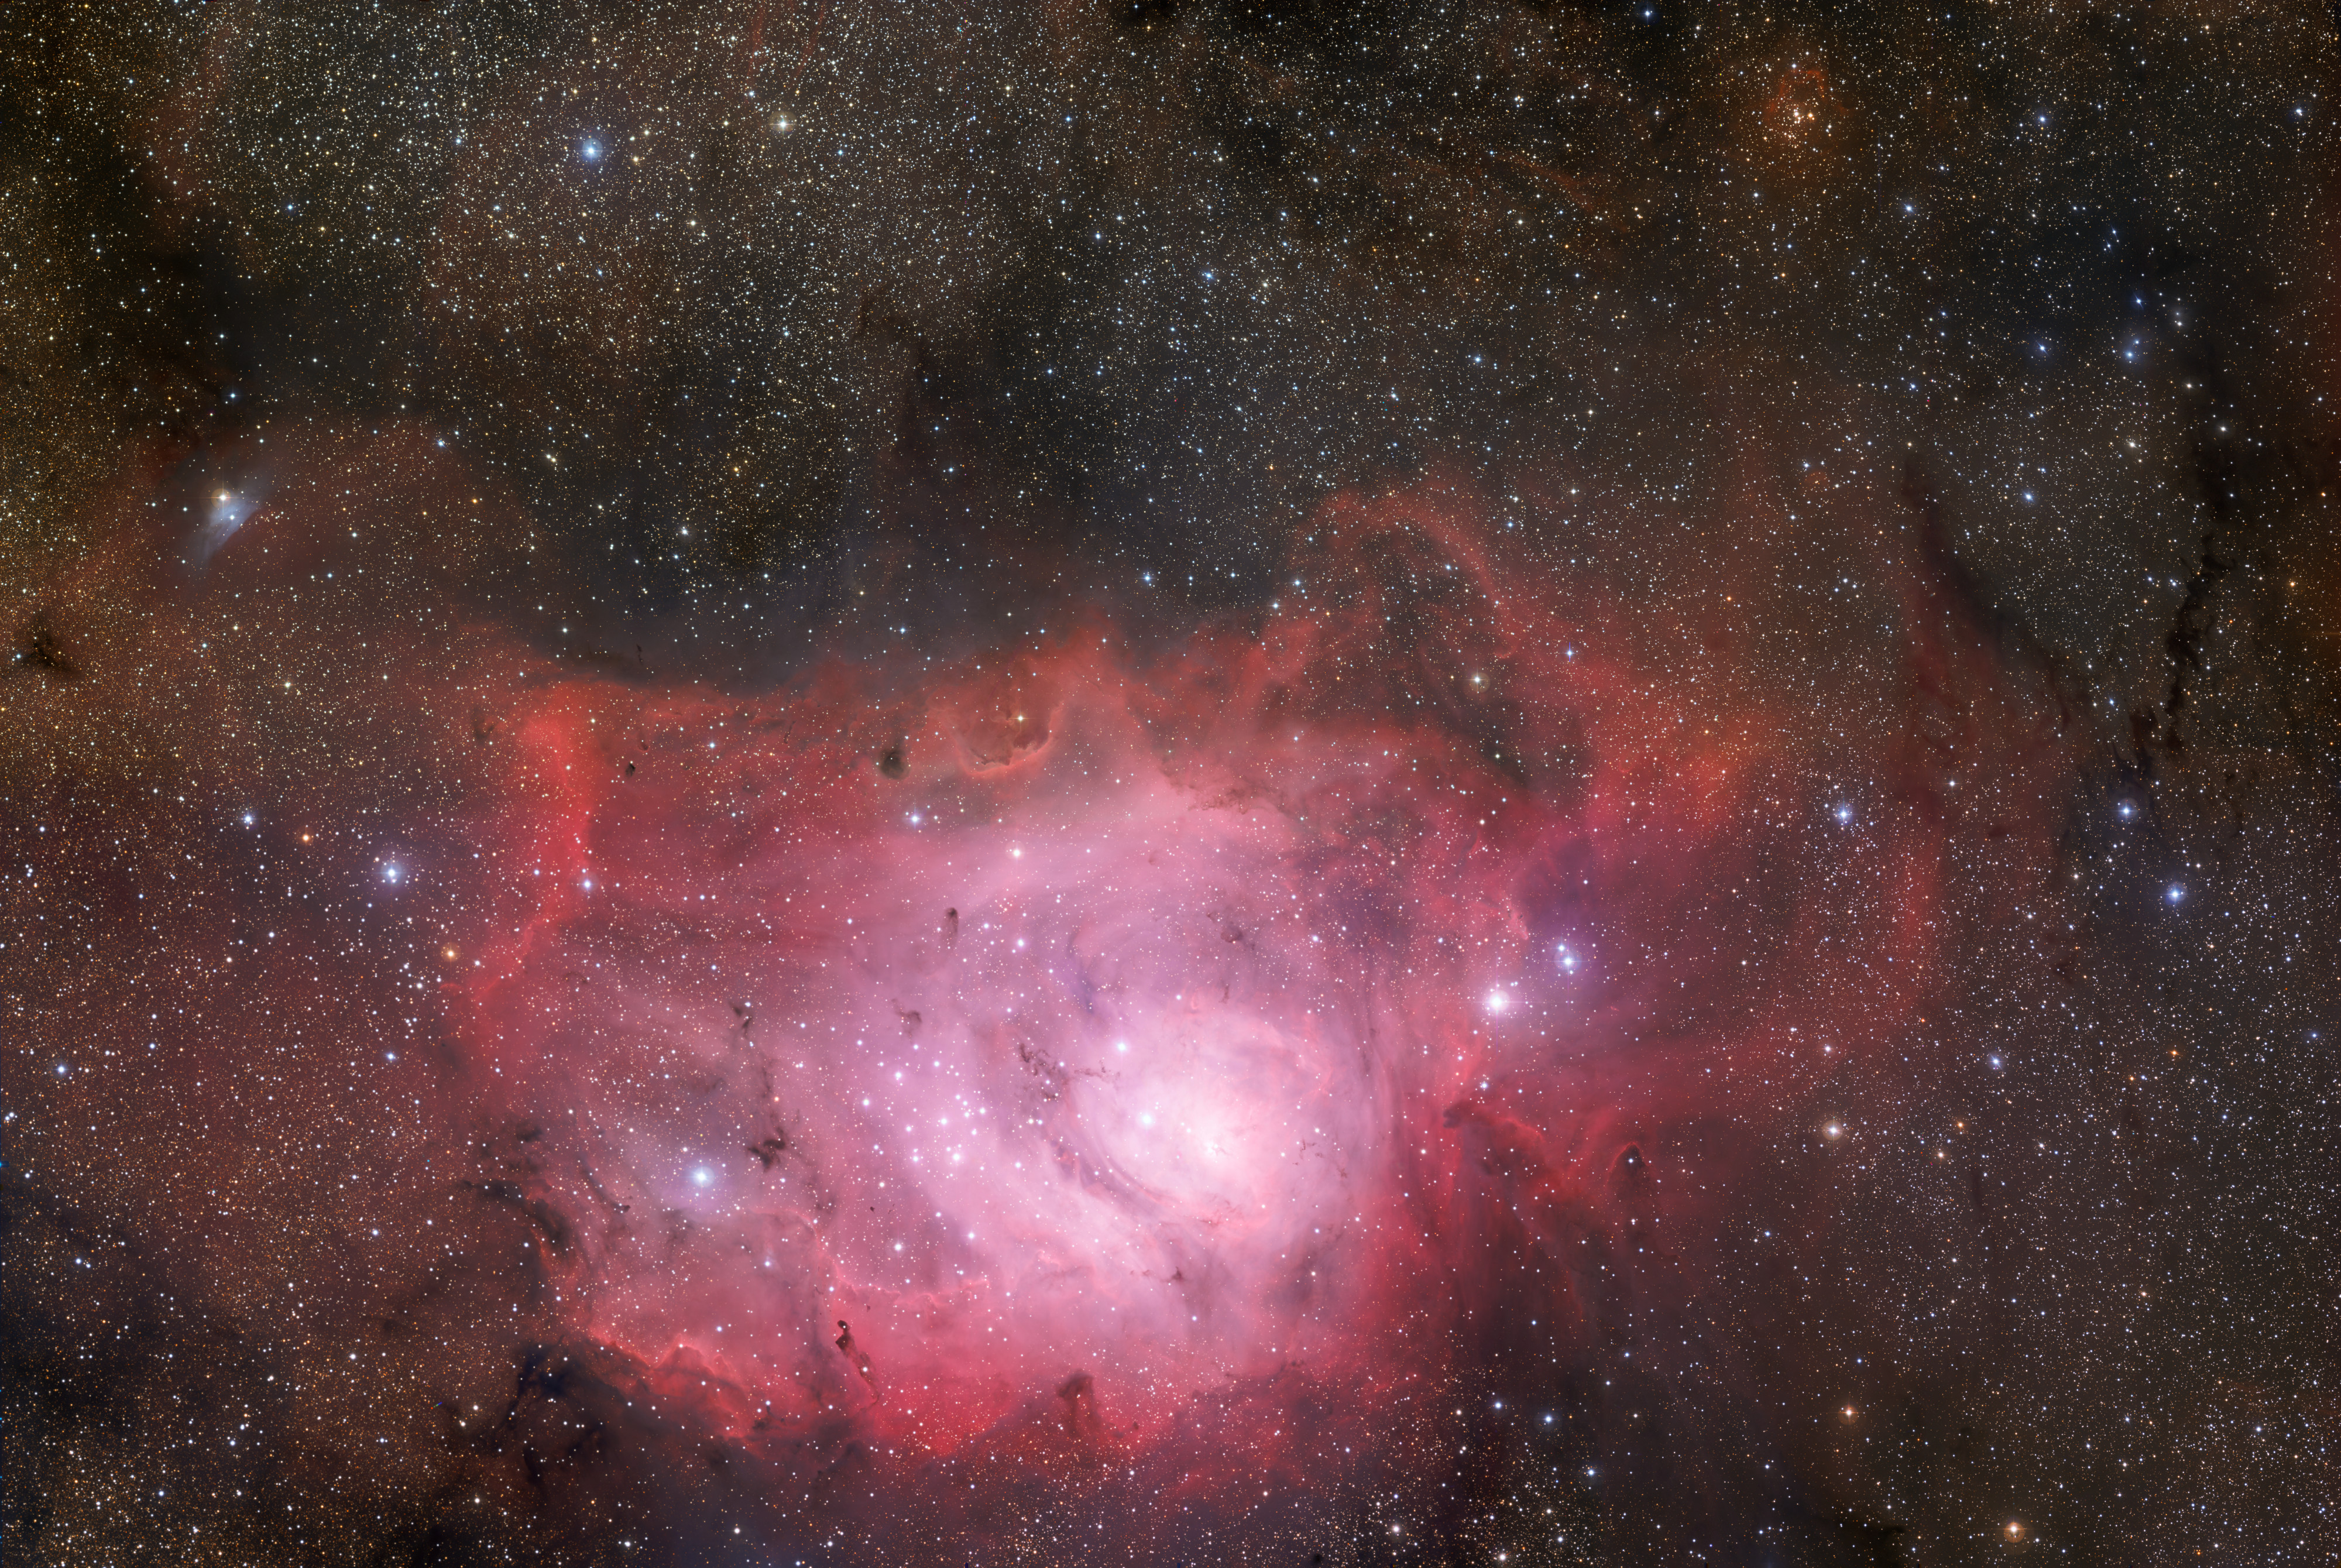

370-million-pixel starscape of the Lagoon Nebula

The third image of ESO’s GigaGalaxy Zoom project is an amazing vista of the Lagoon Nebula taken with the 67-million-pixel Wide Field Imager attached to the MPG/ESO 2.2-metre telescope at the La Silla Observatory in Chile. The image covers more than one and a half square degree — an area eight times larger than that of the Full Moon — with a total of about 370 million pixels. It is based on images acquired using three different broadband filters (B, V, R) and one narrow-band filter (H-alpha).

#L

Credit: ESO